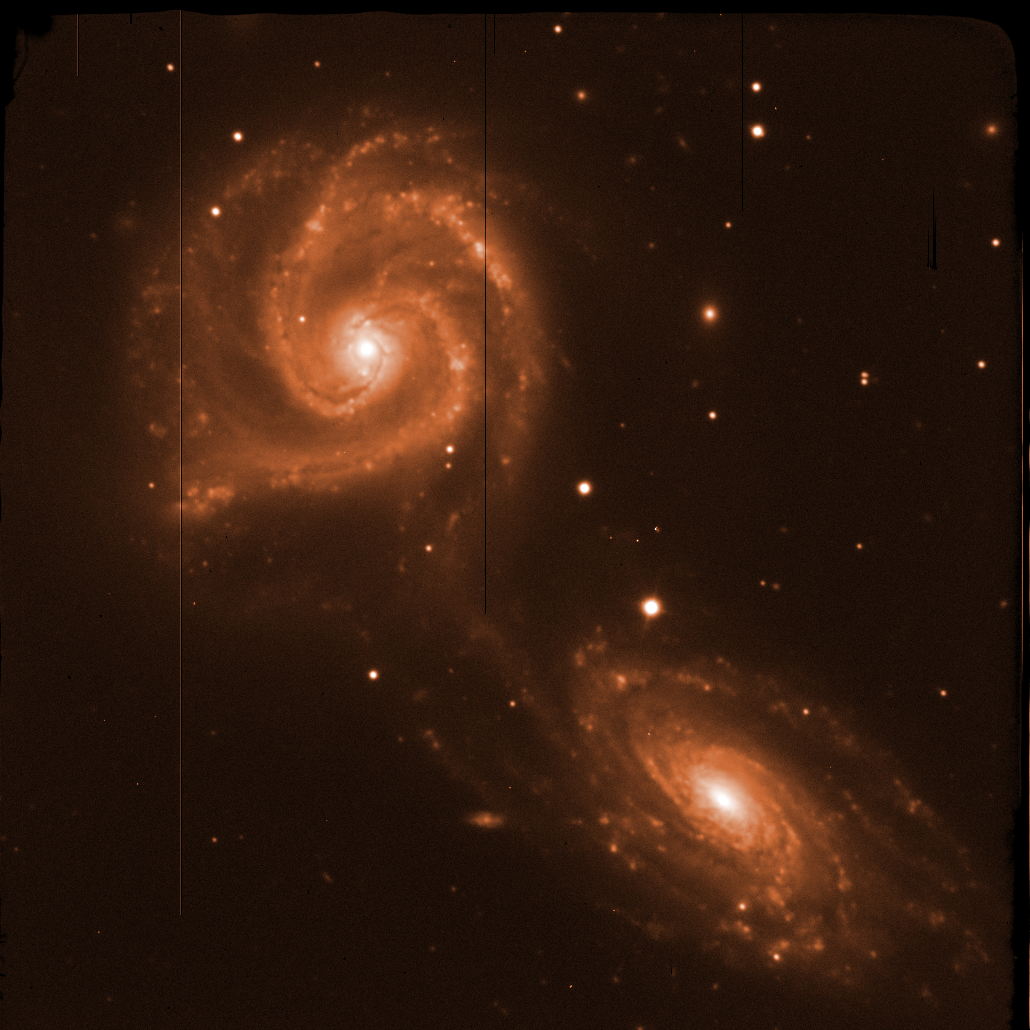

NGC 5427 with EFOSC2

This raw image, straight from the instrument, was used with many others, to produce the photo of NGC 5427 displayed on this page. The images taken with astronomical instruments are always in black and white, represented here as a scale of colours. The information encoded in the colours of the object is obtained by taking exposures through different glass filters. The black and bright lines are defects of the CCD detector.

Credit: ESO